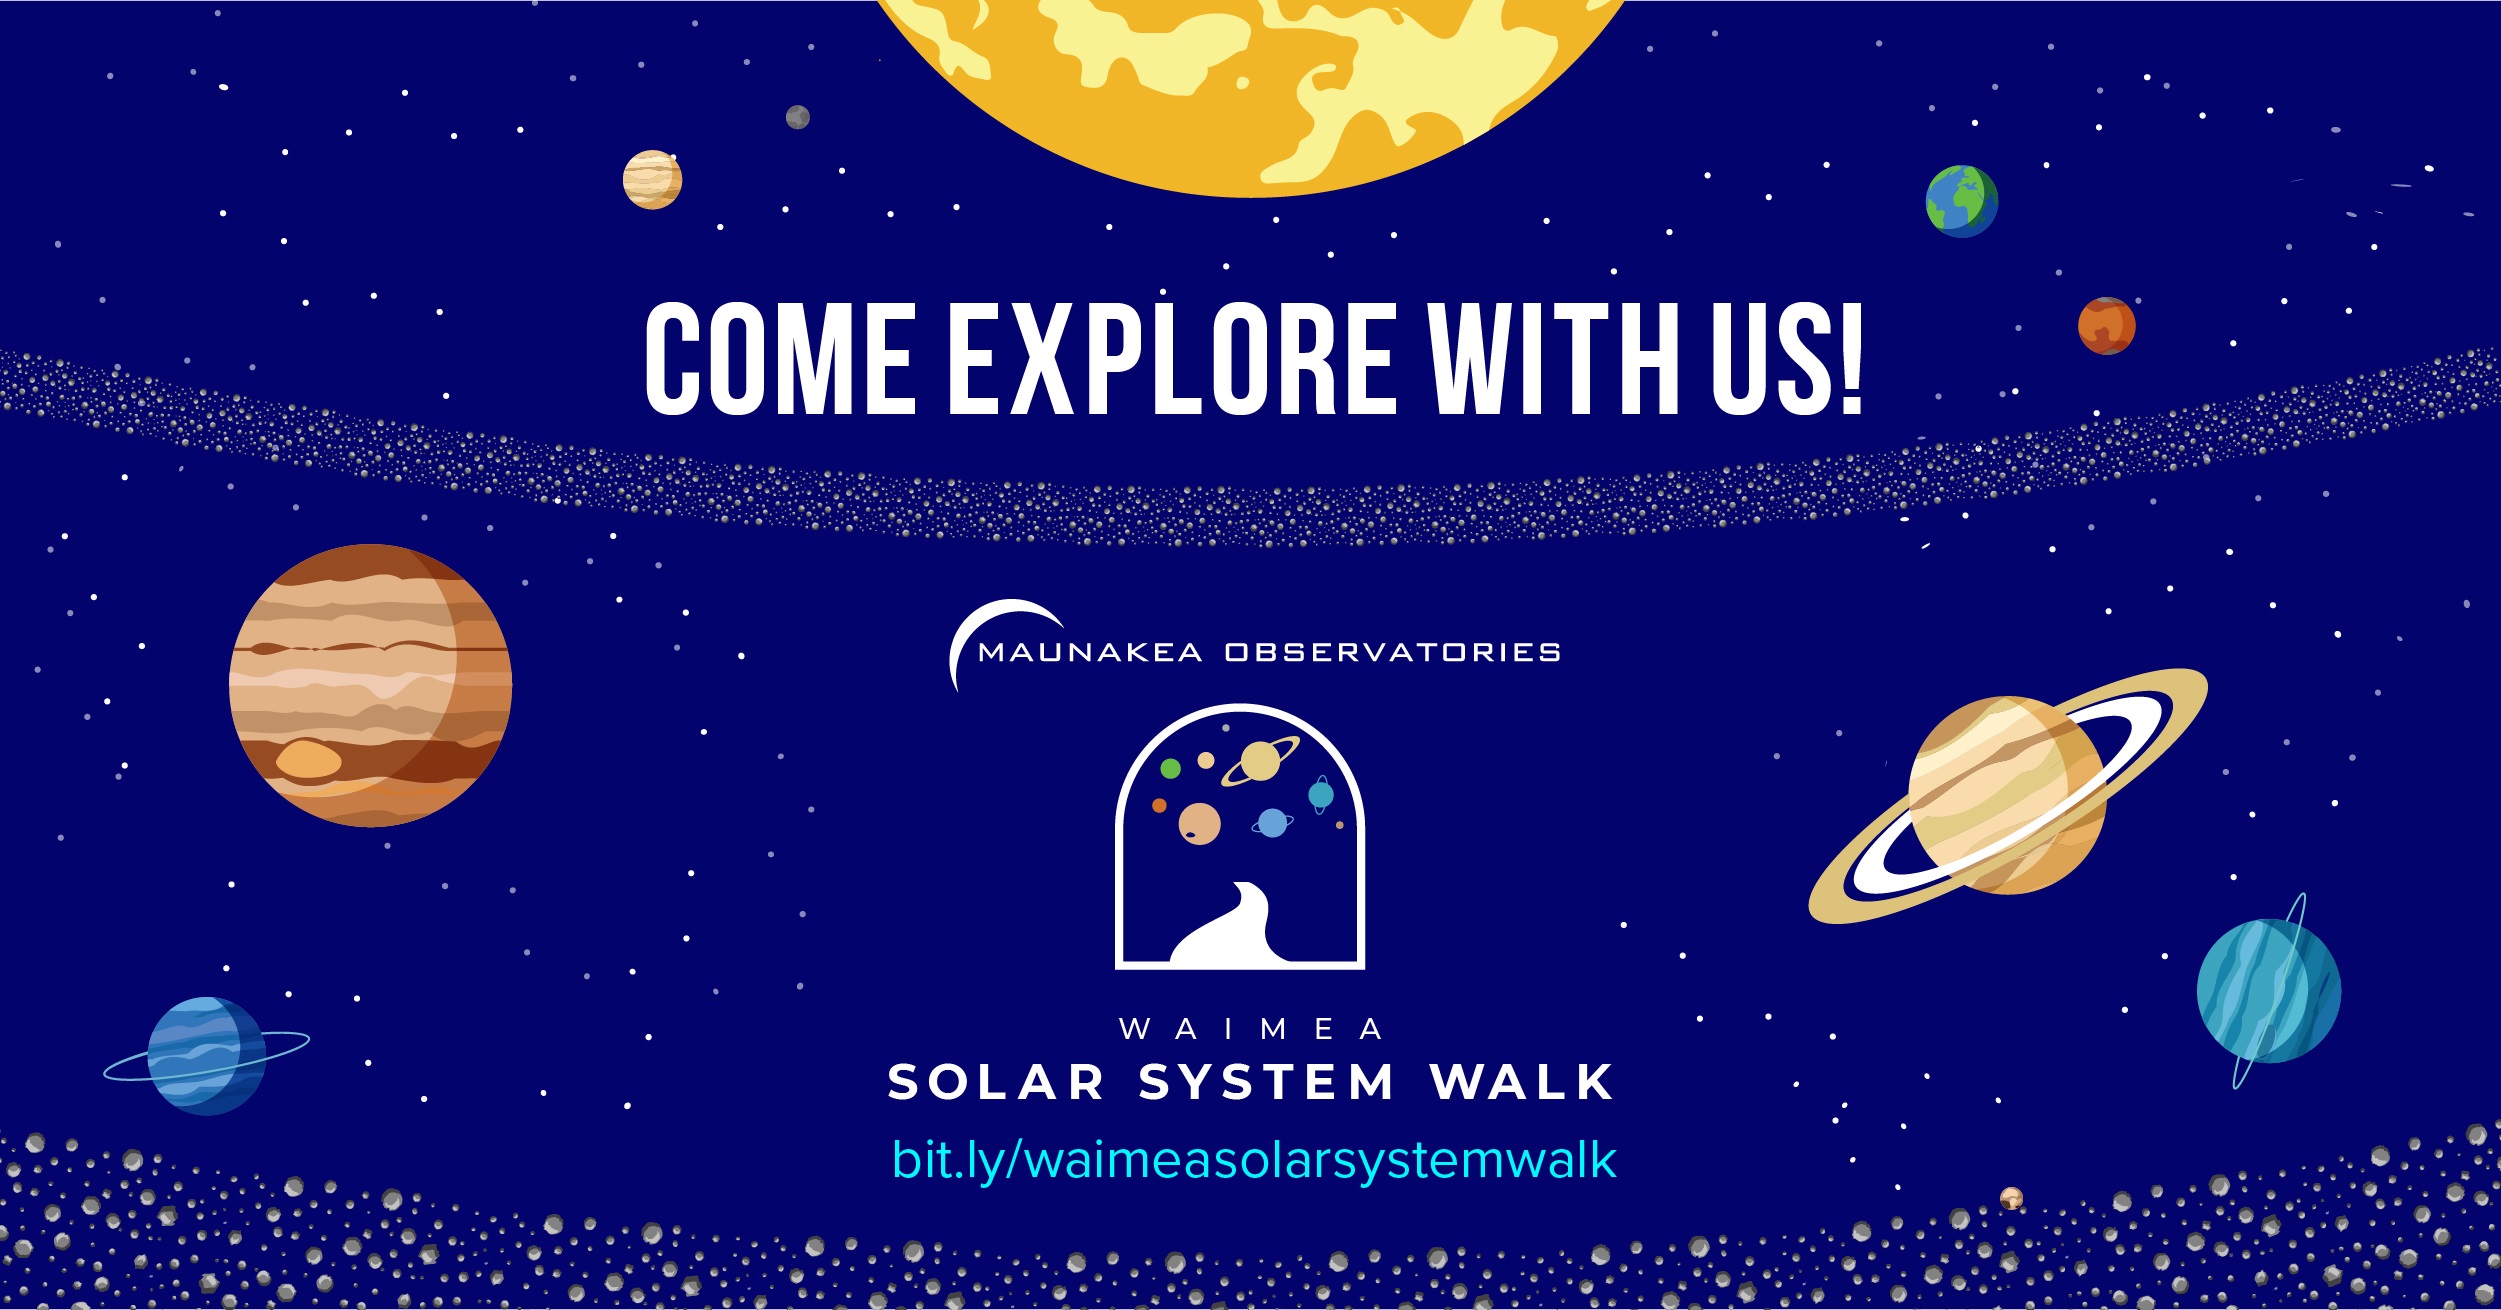

Solar System Walk Poster

The Waimea Solar System Walk is organized by the Canada France Hawaiʻi Telescope (CFHT), W. M. Keck Observatory and University of Hawaii Institute for Astronomy Hilo with videos created by the Maunakea Observatories including the international Gemini Observatory, a Program of NSF NOIRLab.

Credit: Maunakea Observatories/T. Takemura